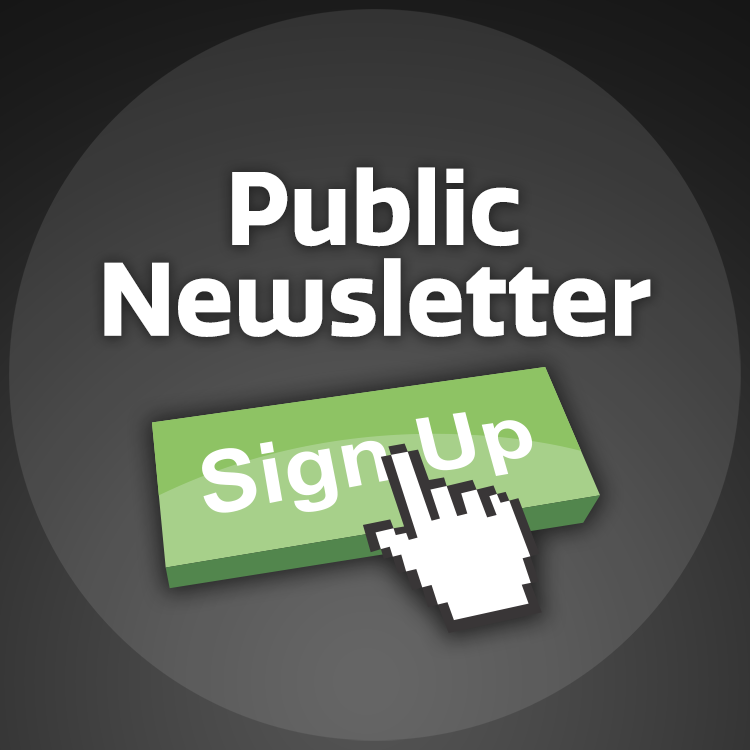

Public Newsletter Sign Up Graphic

Note: This highlight image should remain unpublished for technical reasons. We still use it to publish in the front page.

Credit: NOIRLab/NSF/AURA